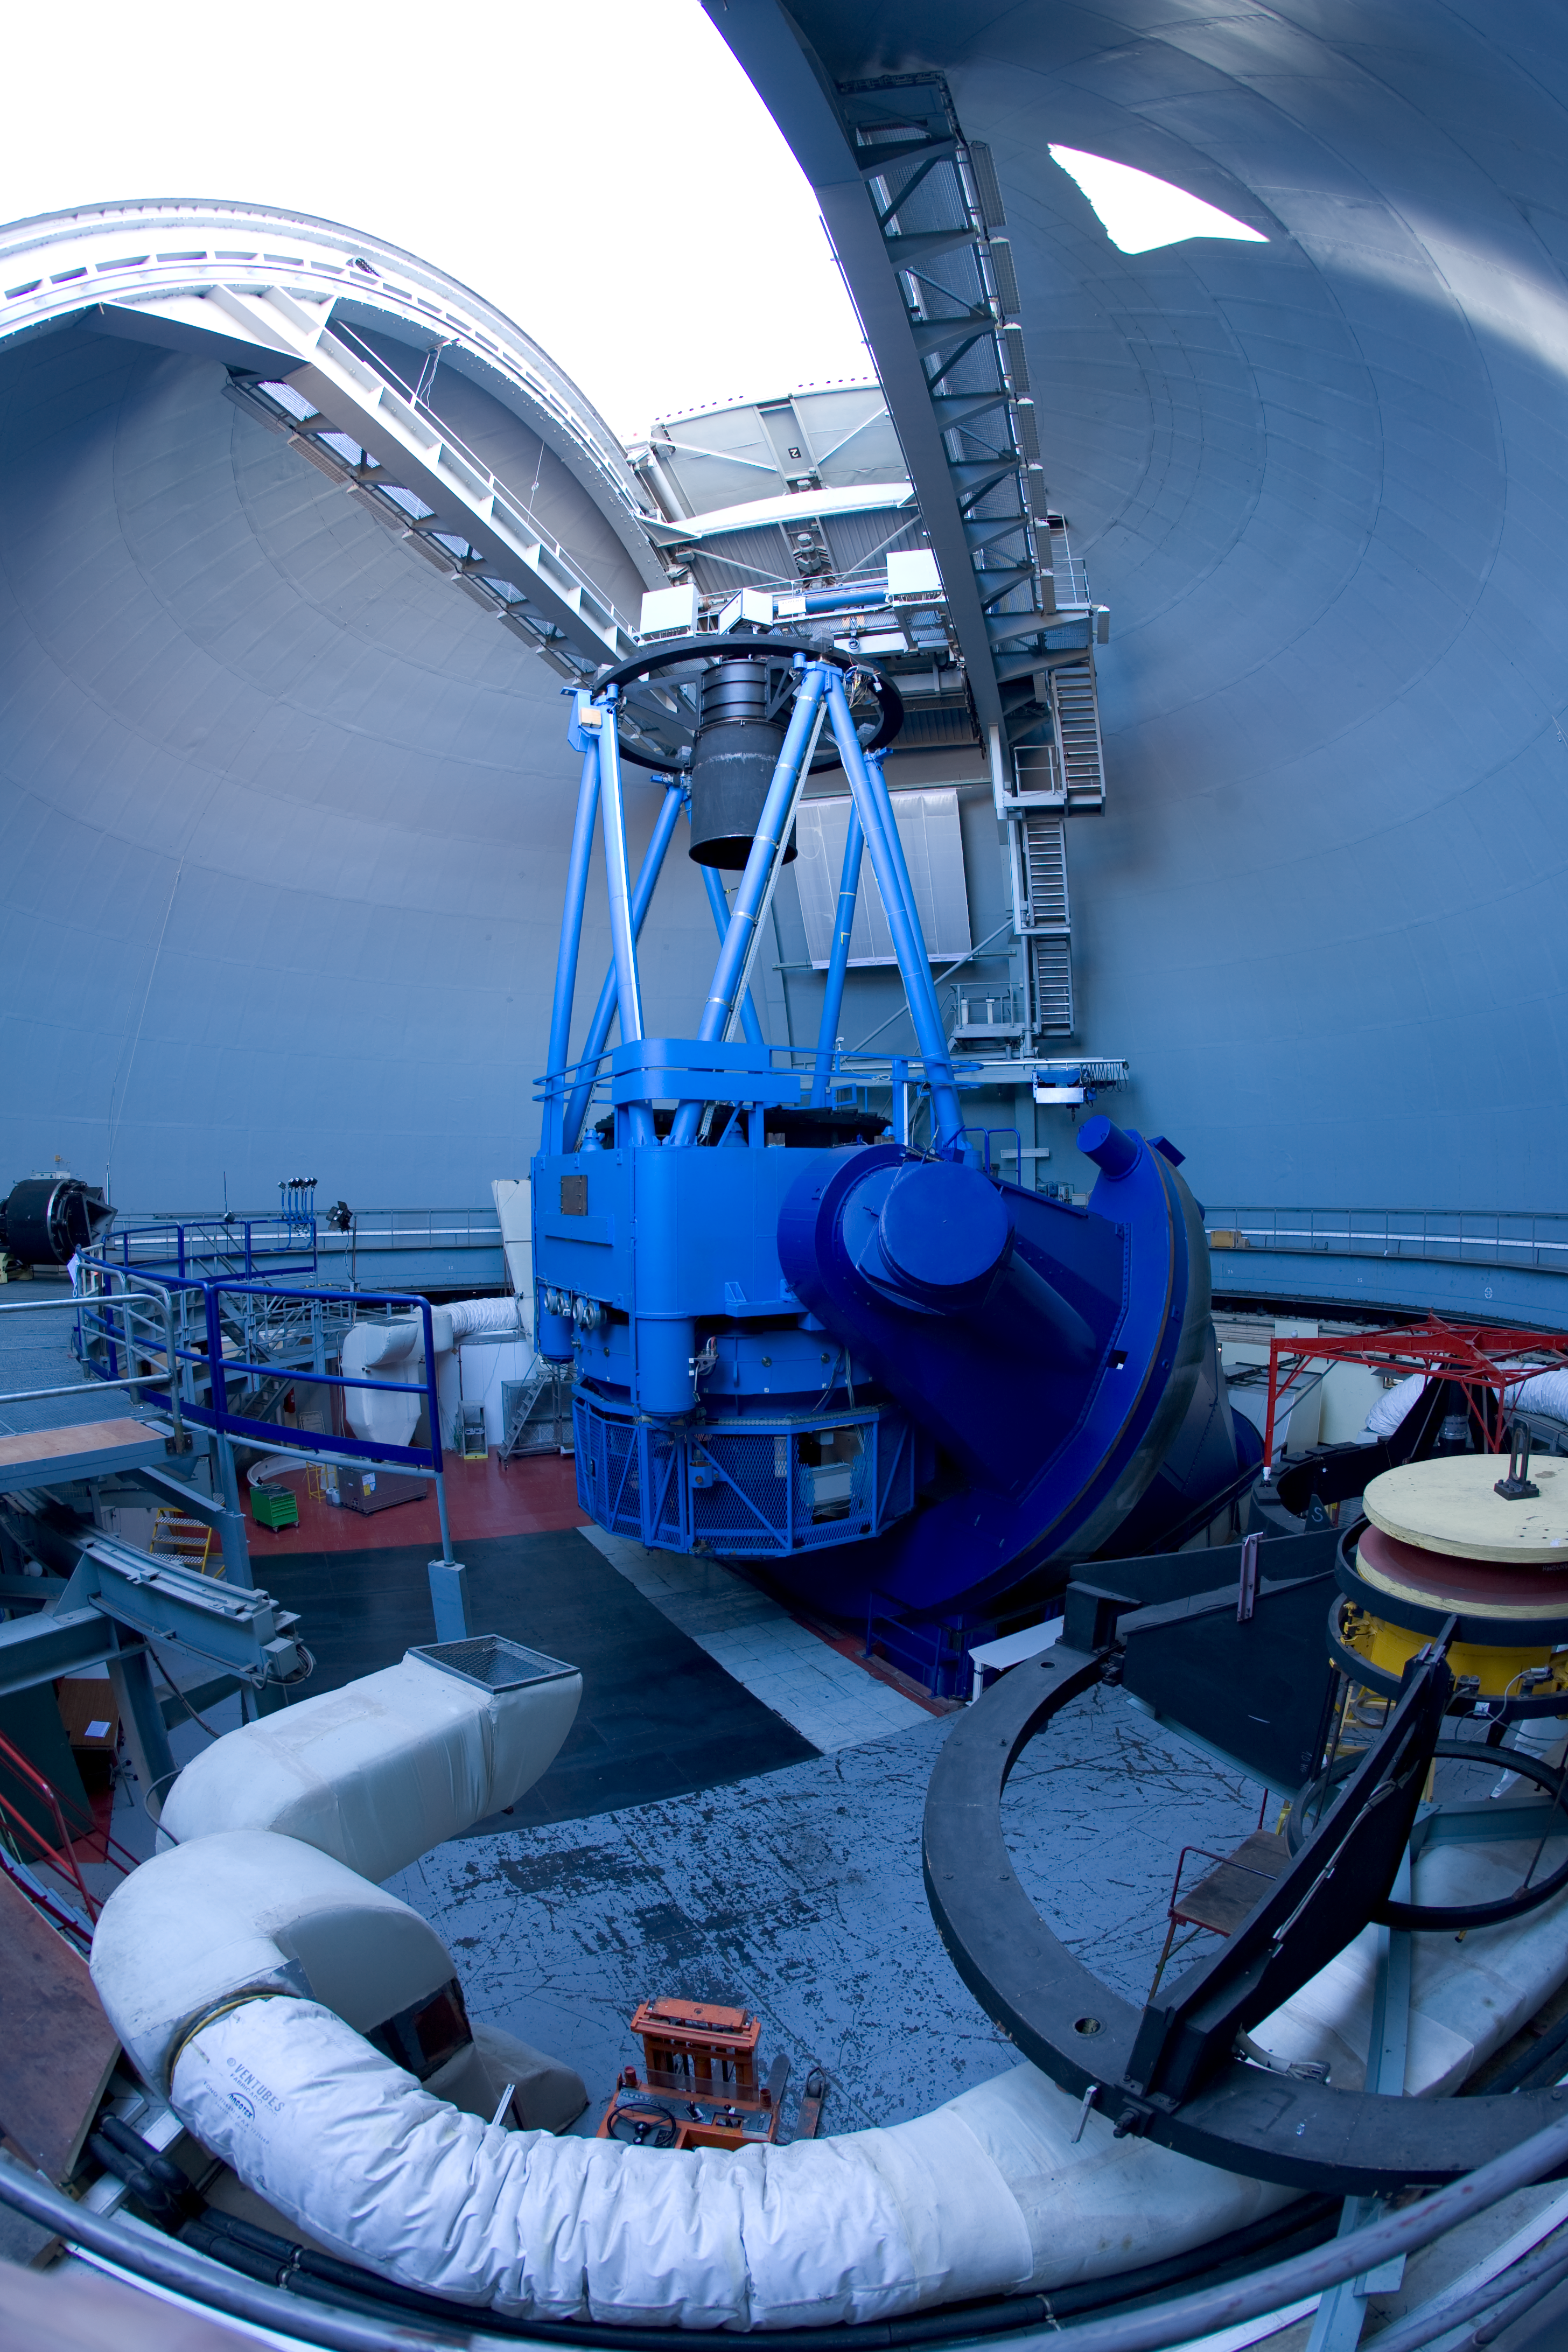

The ESO 3.6-metre telescope at La Silla

The ESO 3.6-metre telescope at La Silla. Photo taken in November 2007.

Credit: ESO/H.H.Heyer